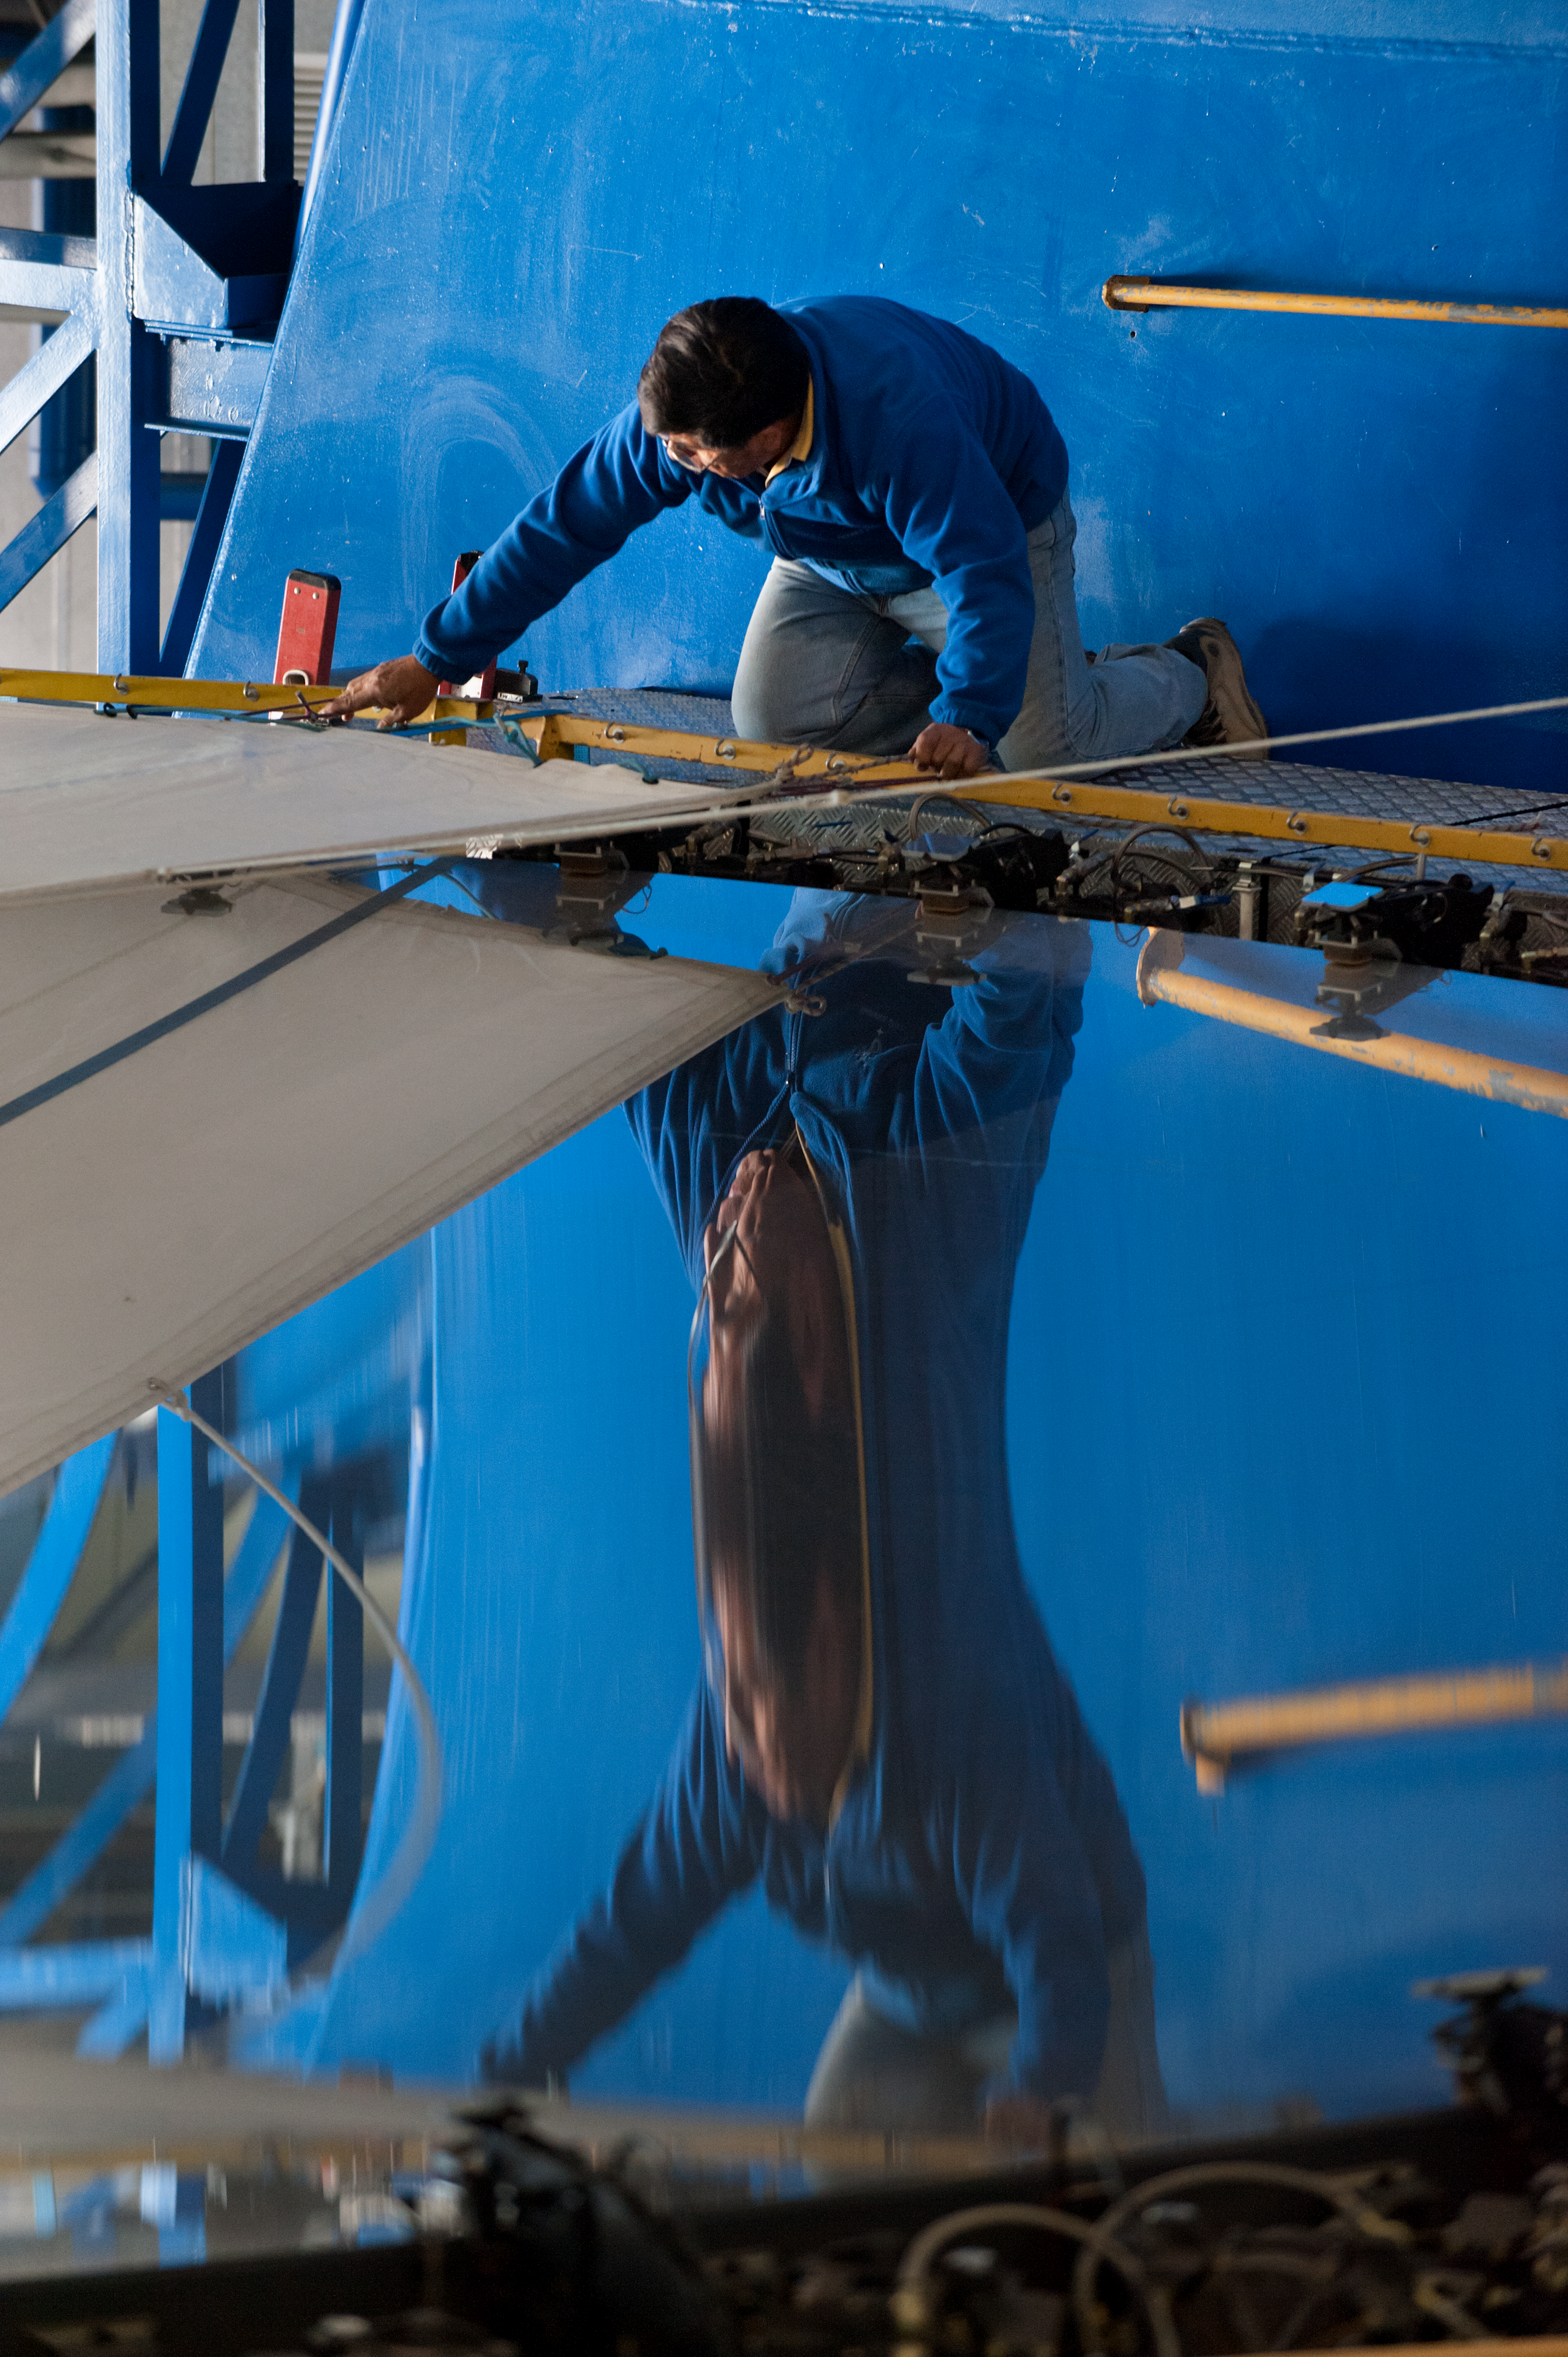

Removing the primary mirror of UT4

Removing the cell/primary mirror on UT4, for recoating and covering mirror (preparation) for transport.

Credit: ESO/Max Alexander